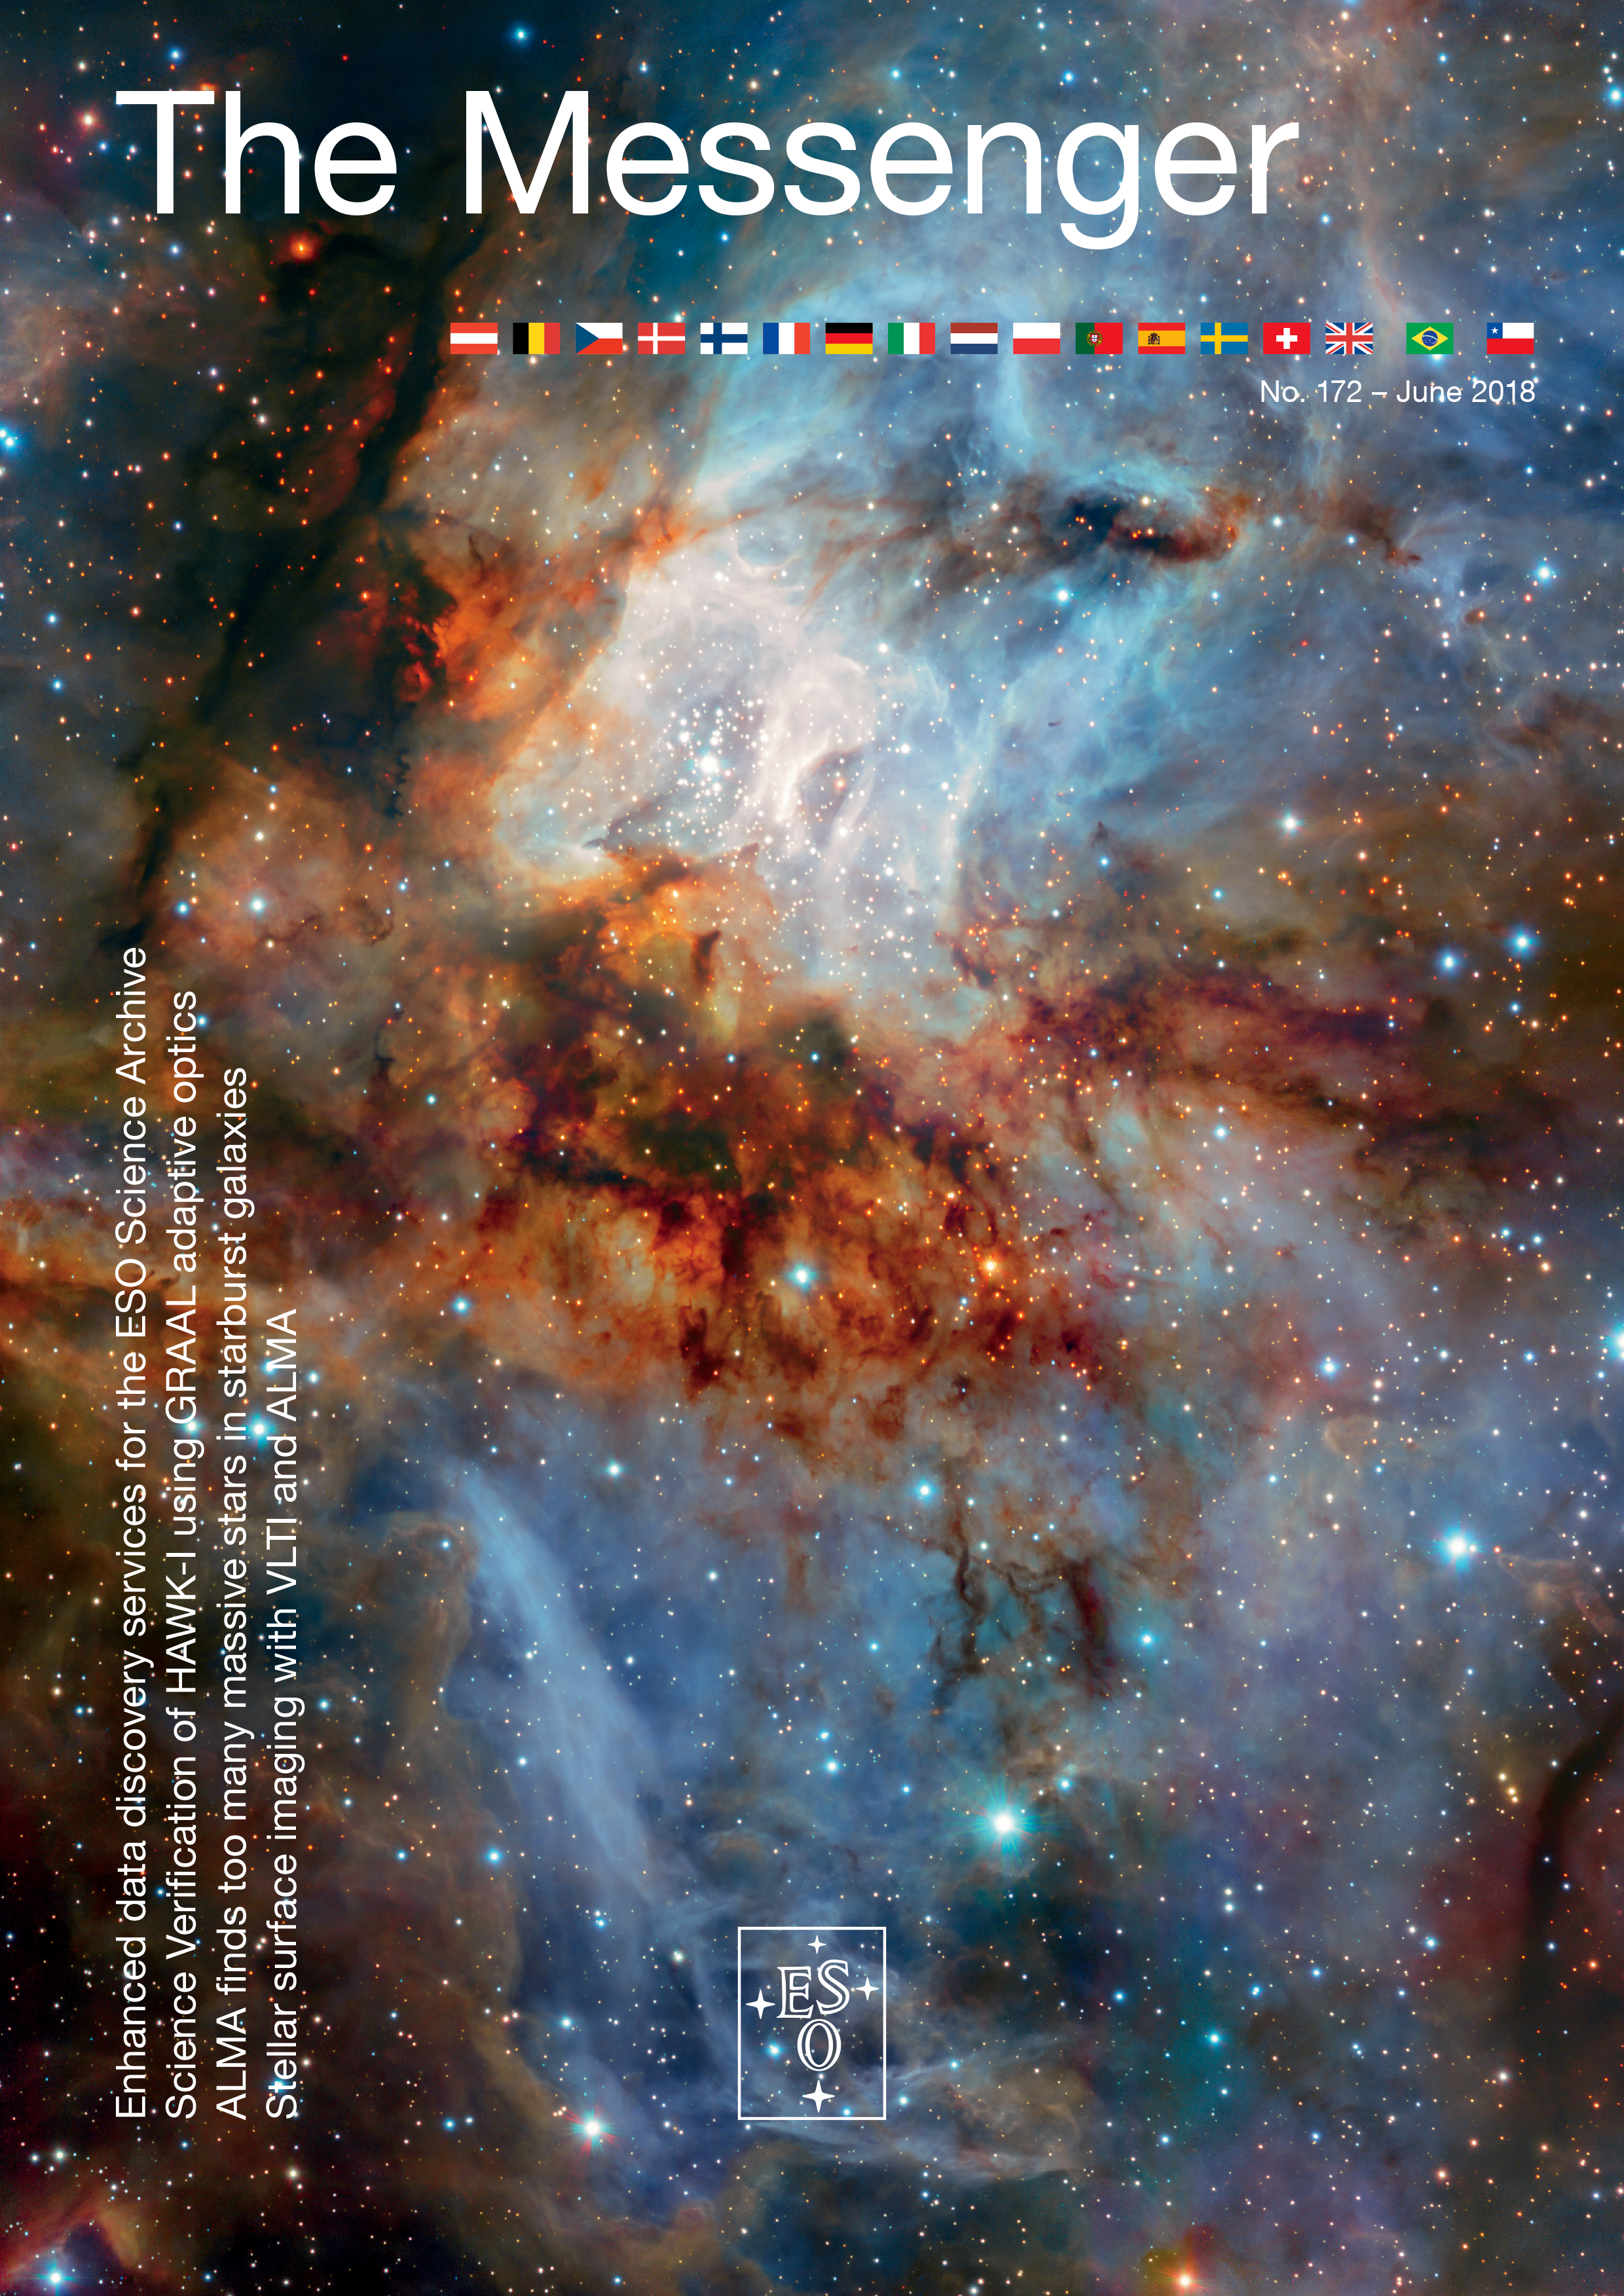

Cover of Messenger 172

Download The Messenger in PDF format or visit The Messenger website to subscribe and receive a free printed copy.

Credit: ESO